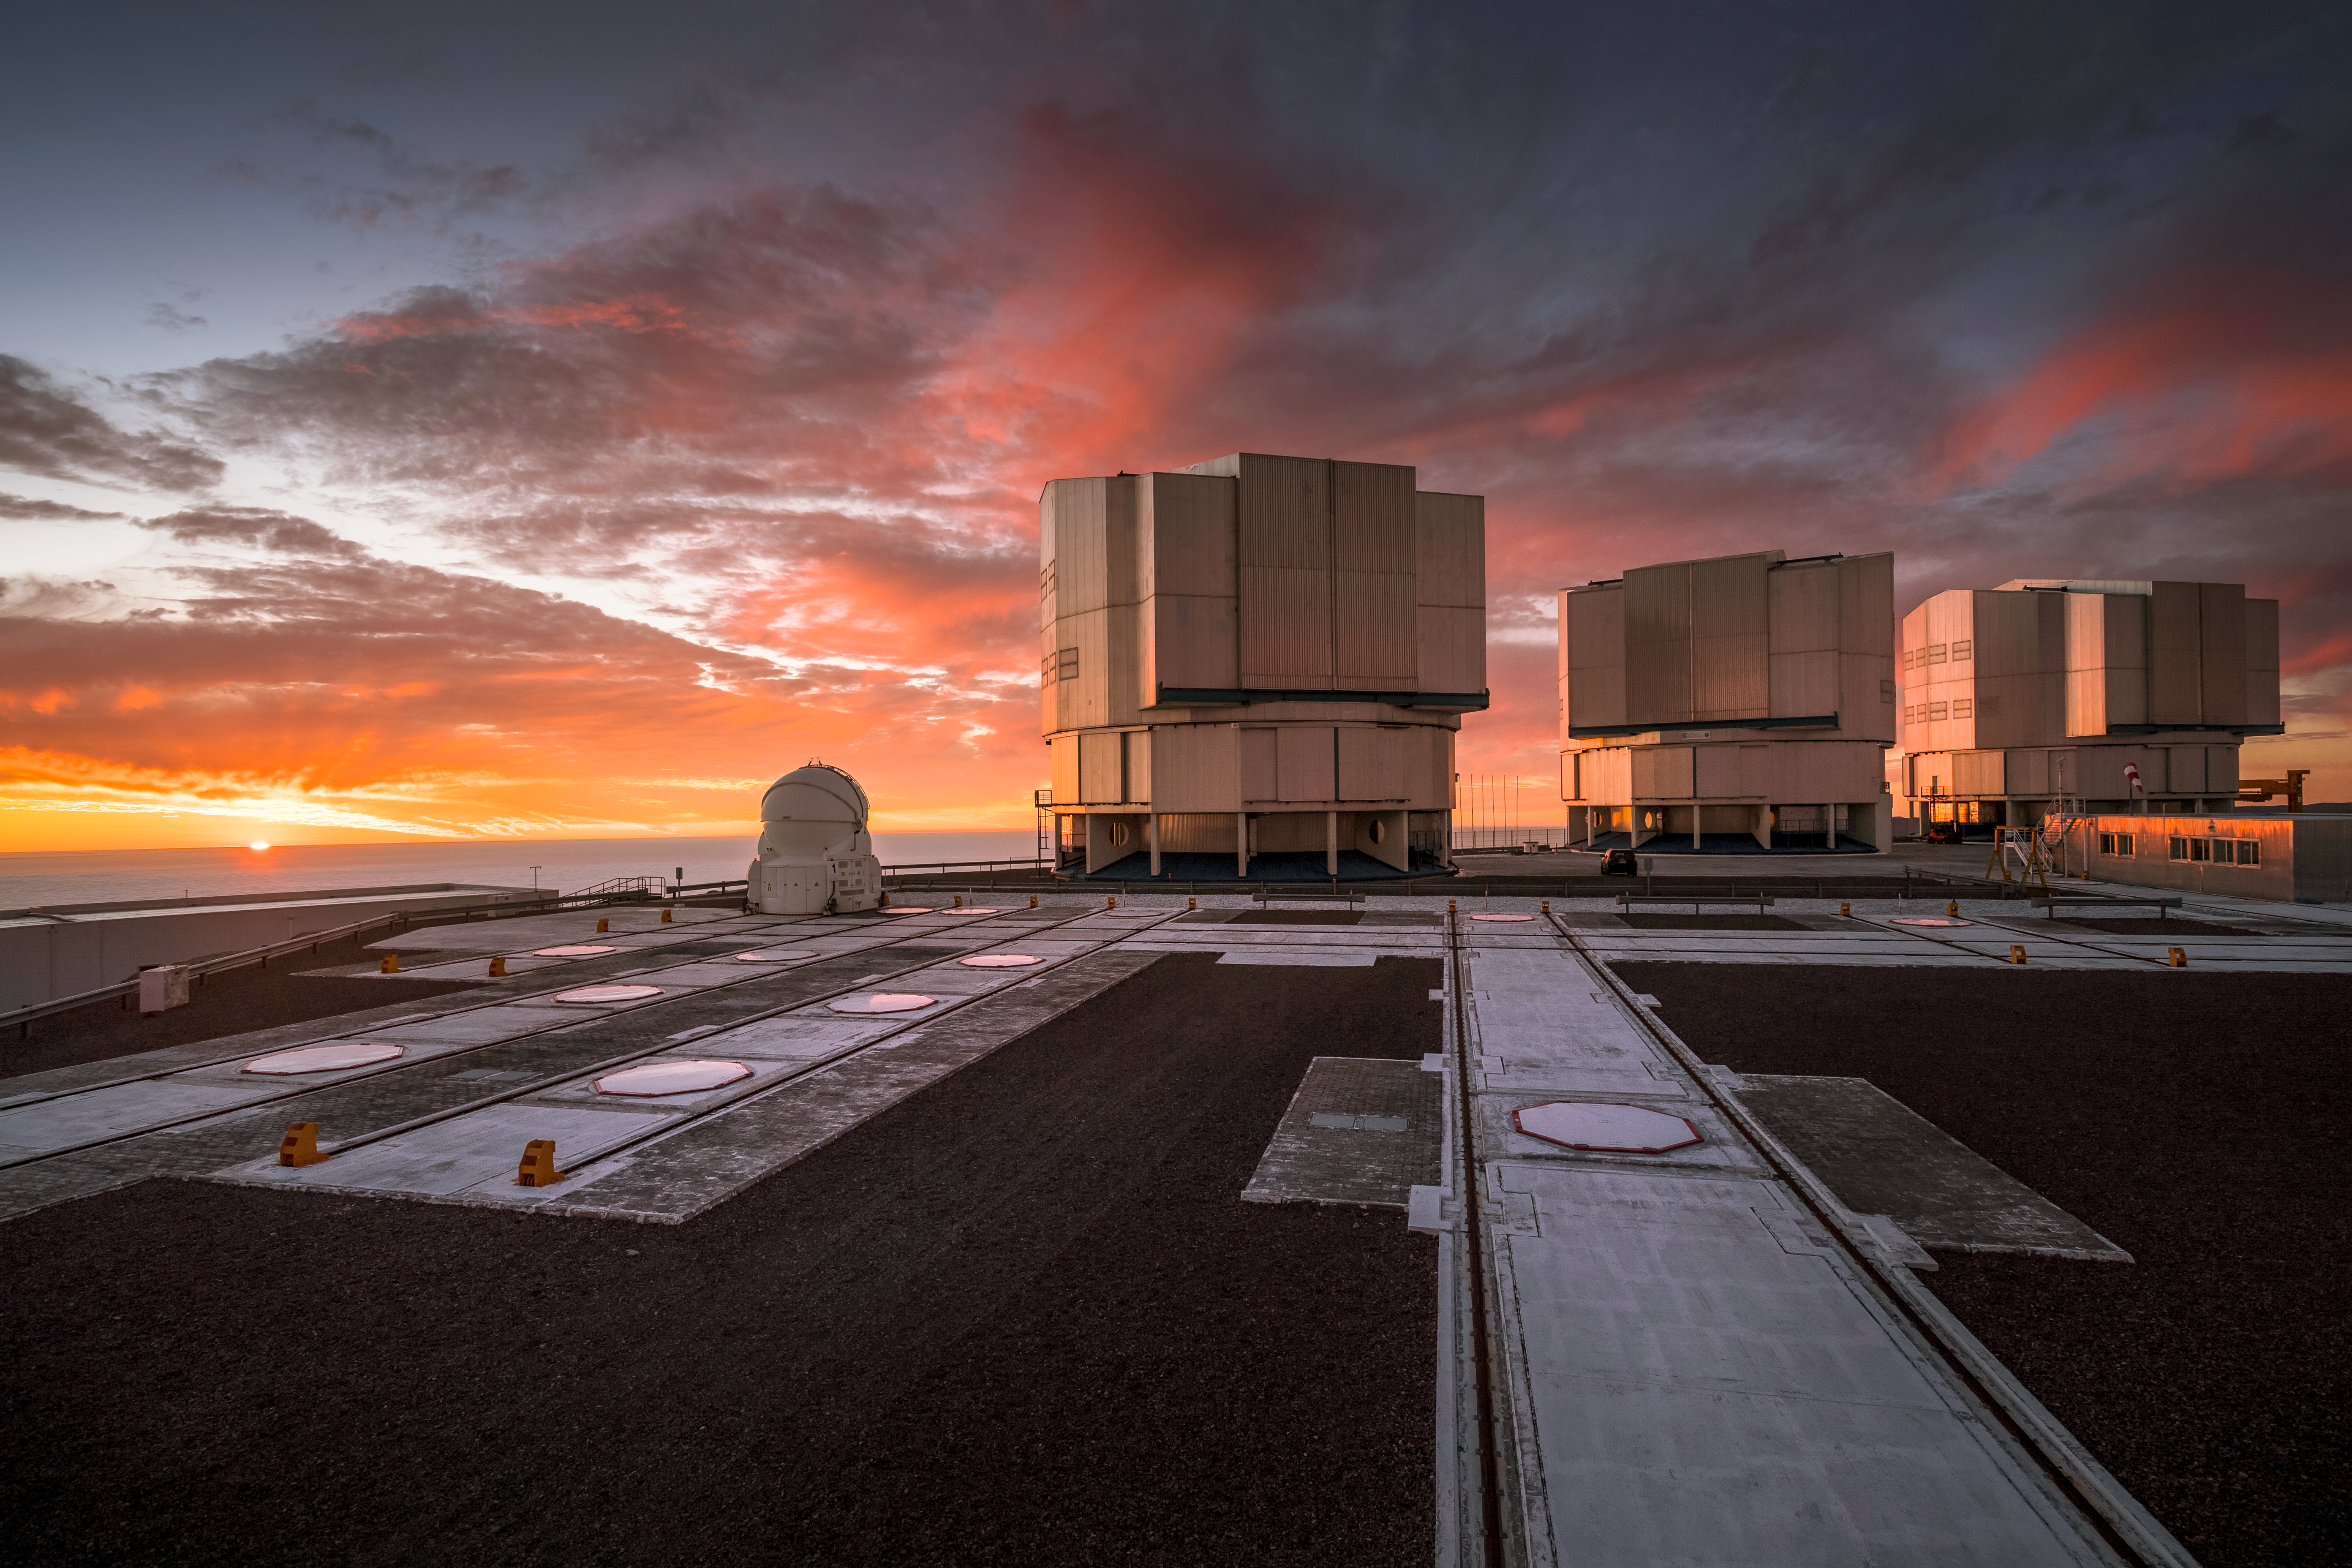

Sunset Paranal

Three of the four Unit Telescopes of ESO’s Very Large Telescope (VLT) sit on the platform at Paranal, framed against a dramatic sunset. Each UT has a mirror 8.2 metres in diameter, putting them among some of the largest single-mirror telescopes in the world. Individually, each one can see astronomical objects four billion times fainter than what can be seen with the unaided eye, and used in combination they are even more powerful. The clouds in this image make for an interesting backdrop, but Paranal has excellent overall viewing conditions; with about 300 clear nights per year, it is the ideal location for astronomers to make the best use of the sophisticated VLT to study the night sky and deepen our understanding of the Universe.

Credit: A. Ghizzi Panizza/ESO